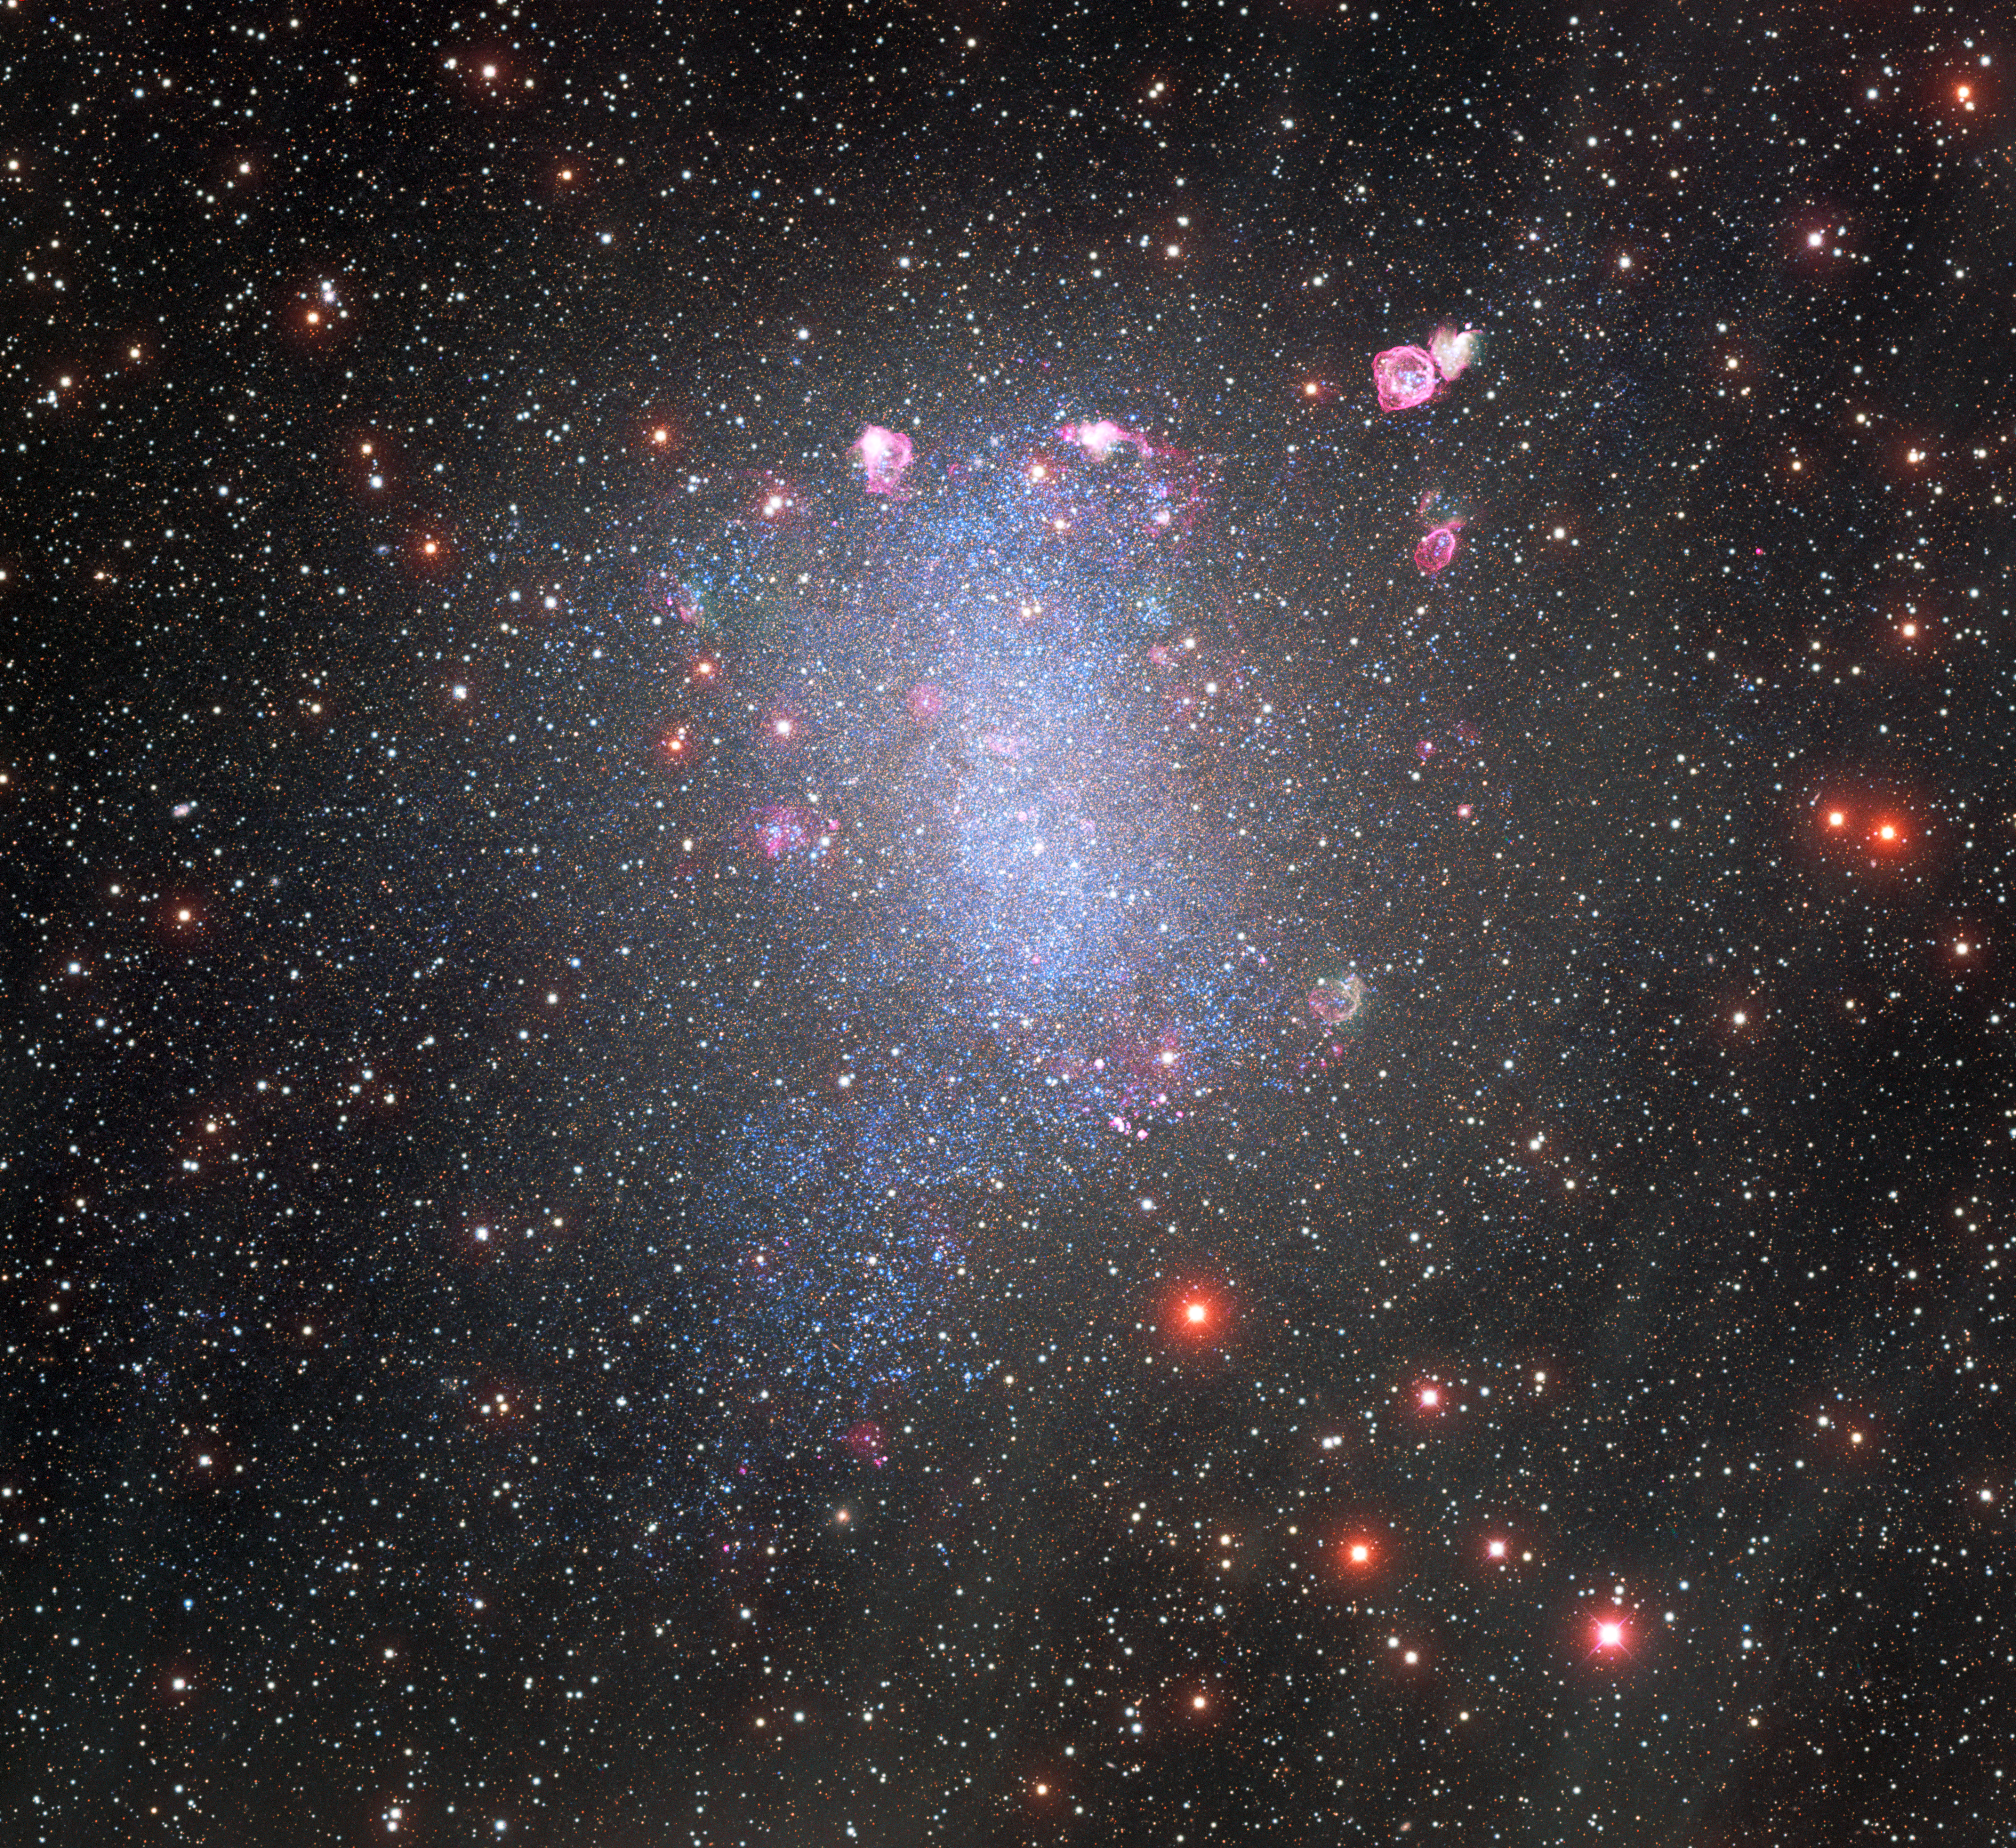

NOIRLab releases best view yet of a neighboring dwarf galaxy

Barnard’s Galaxy, a dwarf galaxy neighboring the Milky Way, is revealed in this stunning image from the Víctor M. Blanco 4-m Telescope at the Cerro Tololo Inter-American Observatory, operated by NSF NOIRLab. The image reveals regions of intense star formation and a scattering of immense cosmic bubbles. Despite its small size, the galaxy contains some spellbinding cosmic objects. Glowing red regions of star formation are scattered throughout Barnard’s Galaxy and indicate that incandescent star birth is widespread. Several other regions are well known in their own right and have been well studied since they were first detected by Edwin Hubble in 1925.

Credit: CTIO/NOIRLab/NSF/AURA Acknowledgments: P. Massey (Lowell Obs.), G. Jacoby, K. Olsen, C. Smith (NOAO/AURA/NSF) & T.A. Rector (NRAO/AUI/NSF). Image processing: Travis Rector (University of Alaska Anchorage), Mahdi Zamani & Davide de Martin